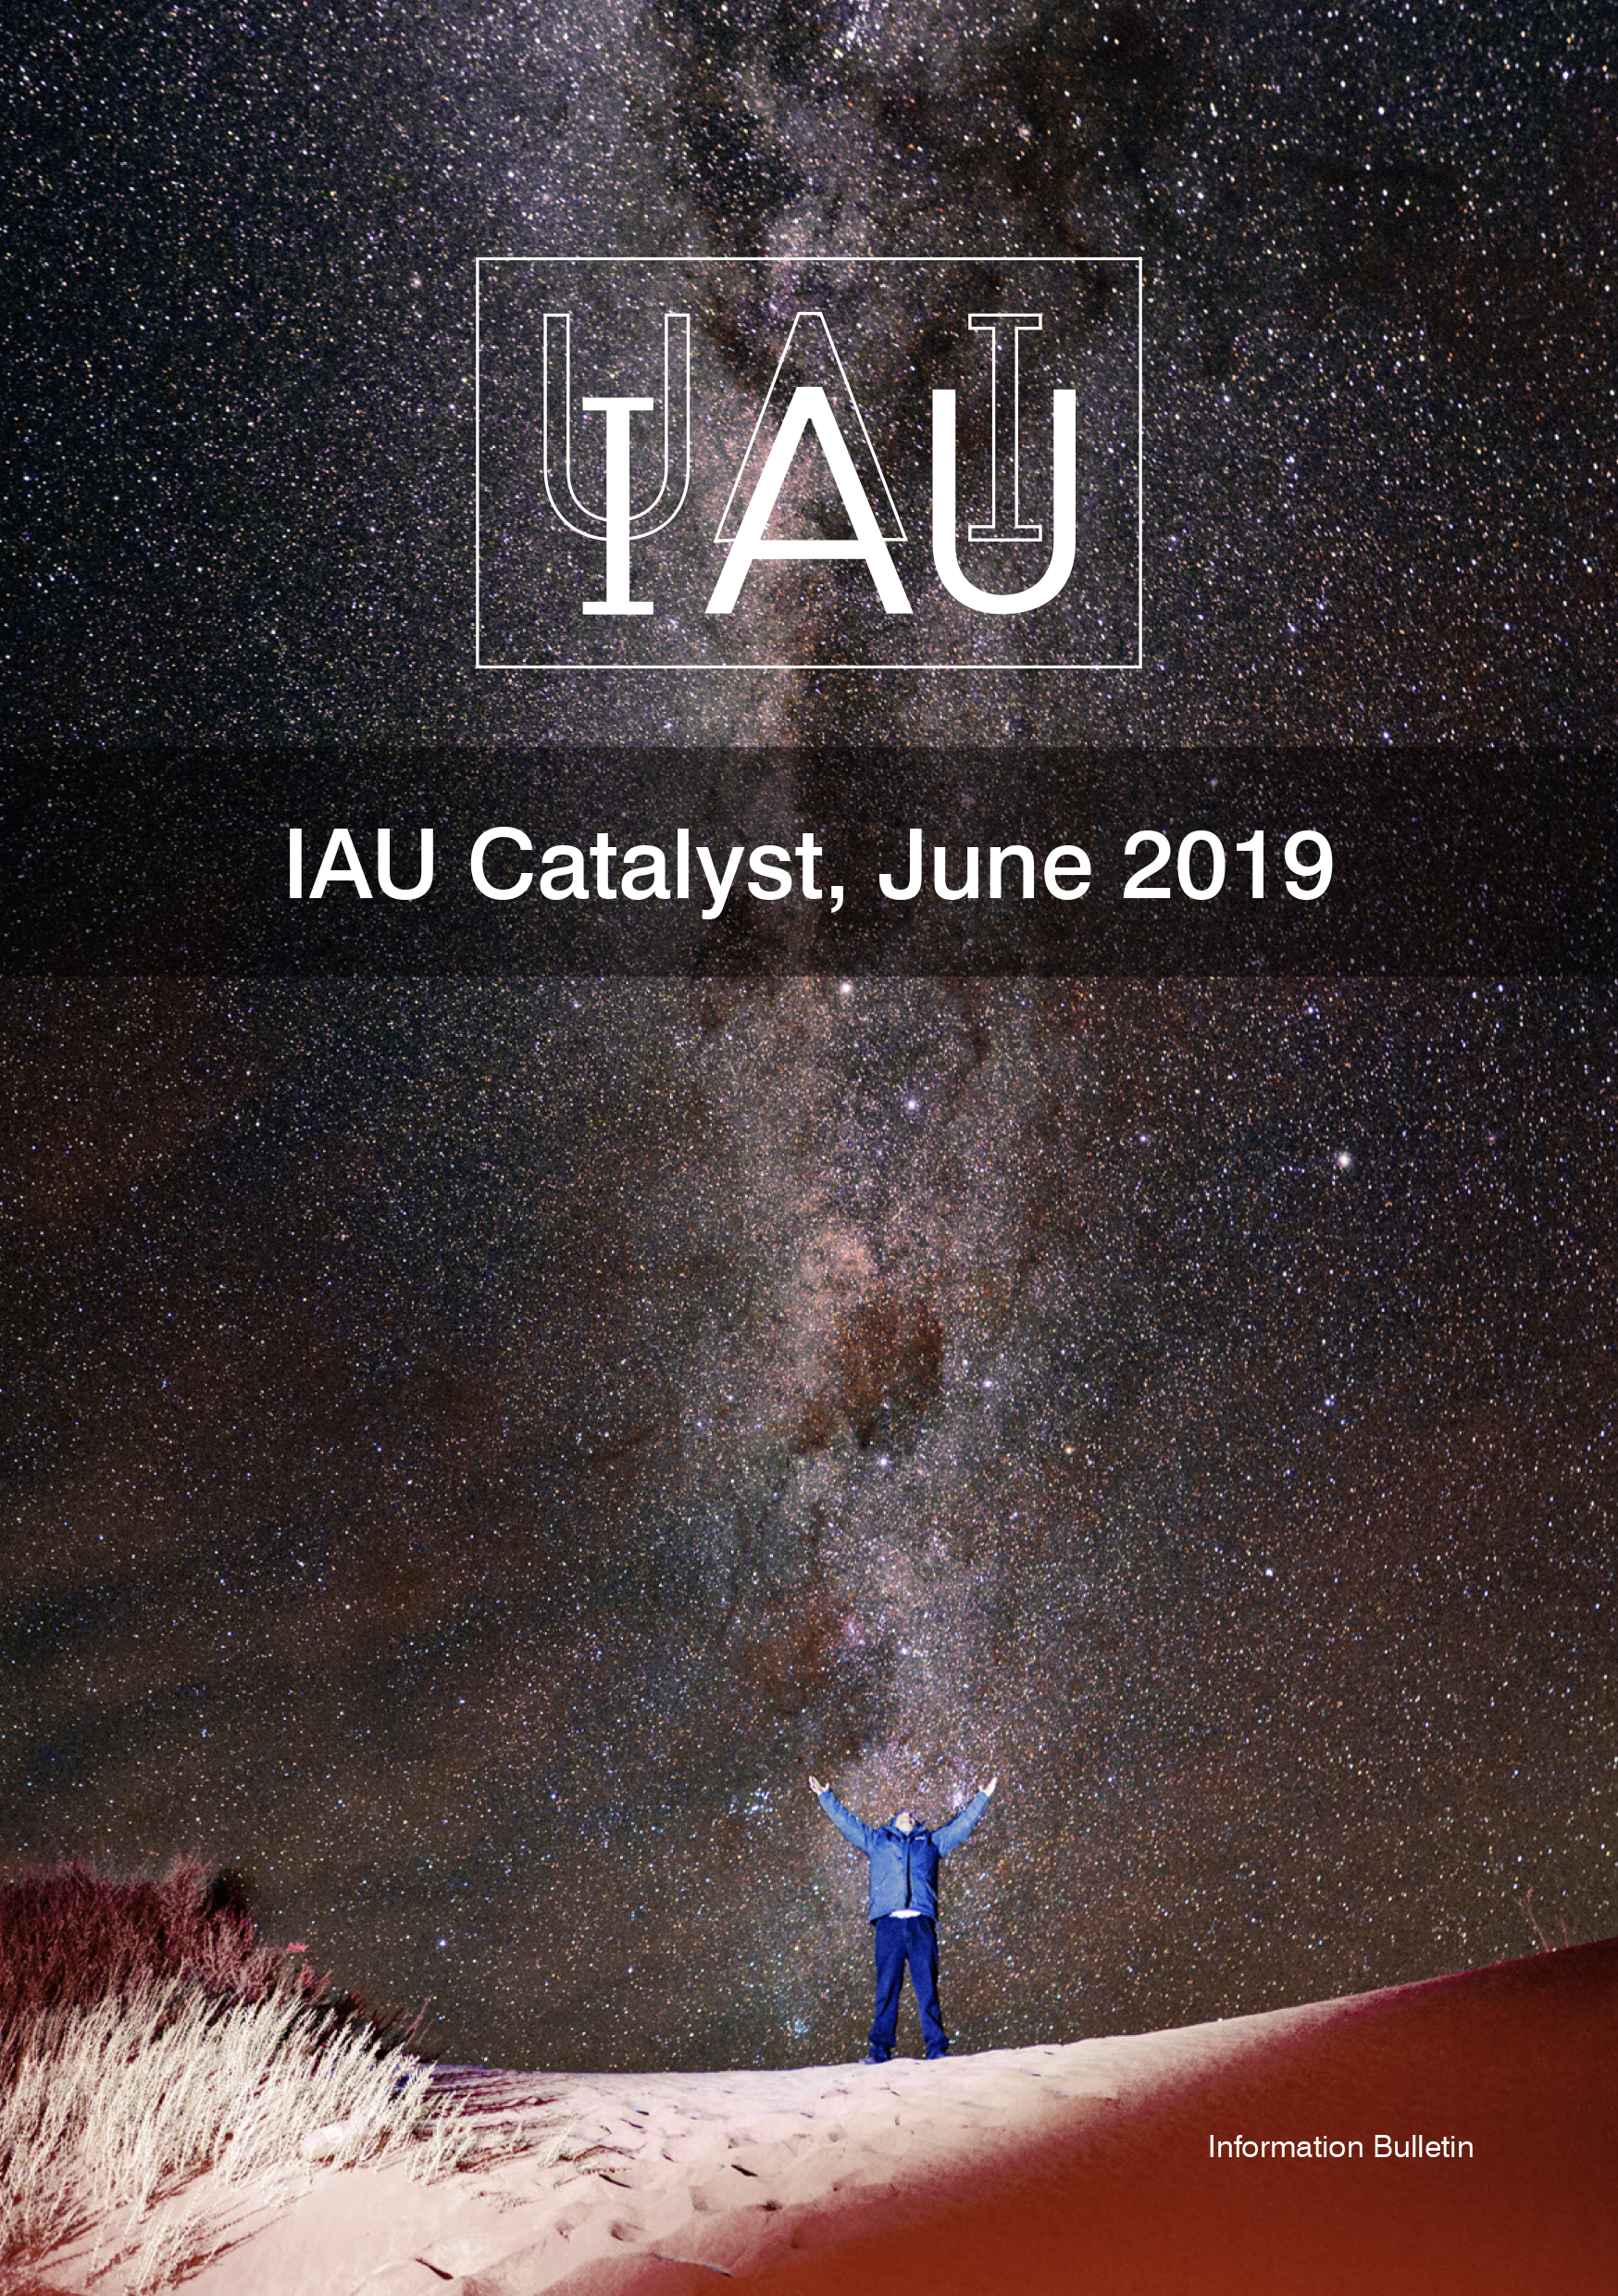

Cover of the IAU Catalyst

Cover of the IAU Catalyst.

Credit: IAU